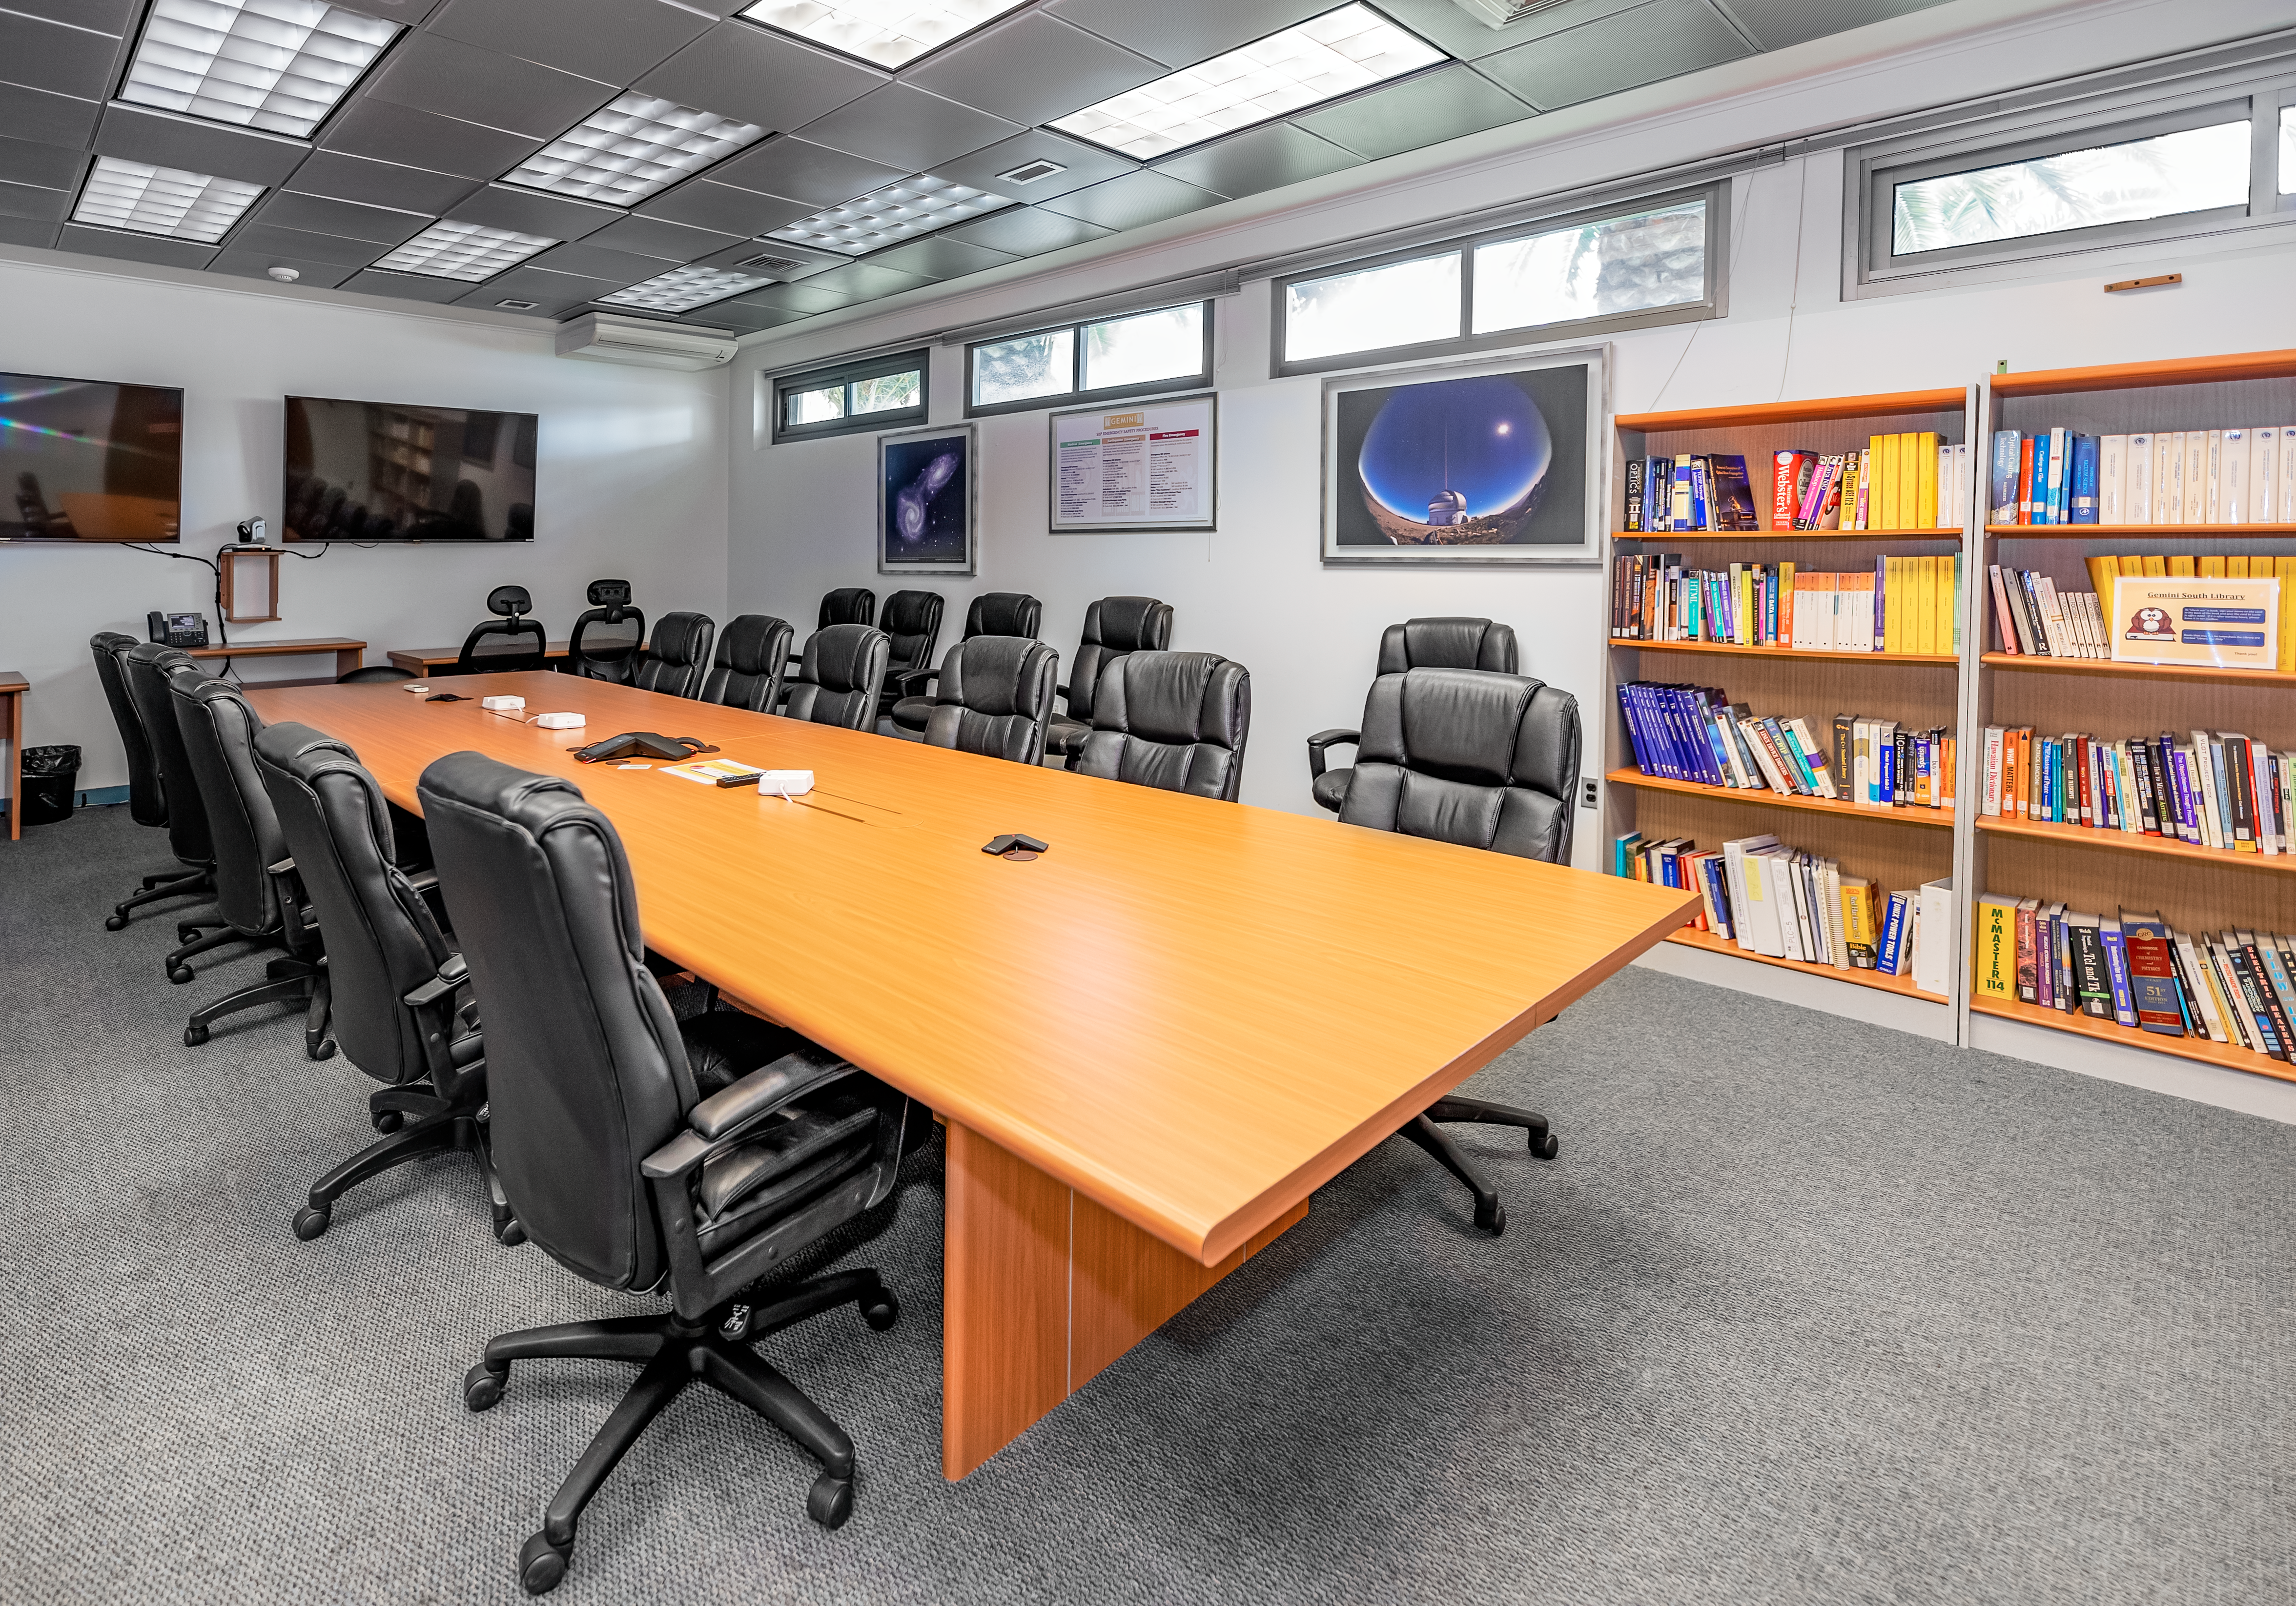

AURA Recinto Building C SBF Engineering Lab

The SBF Engineering Lab at the AURA Recinto Building C in La Serena, Chile.

Credit: NOIRLab/NSF/AURA/T. Slovinský